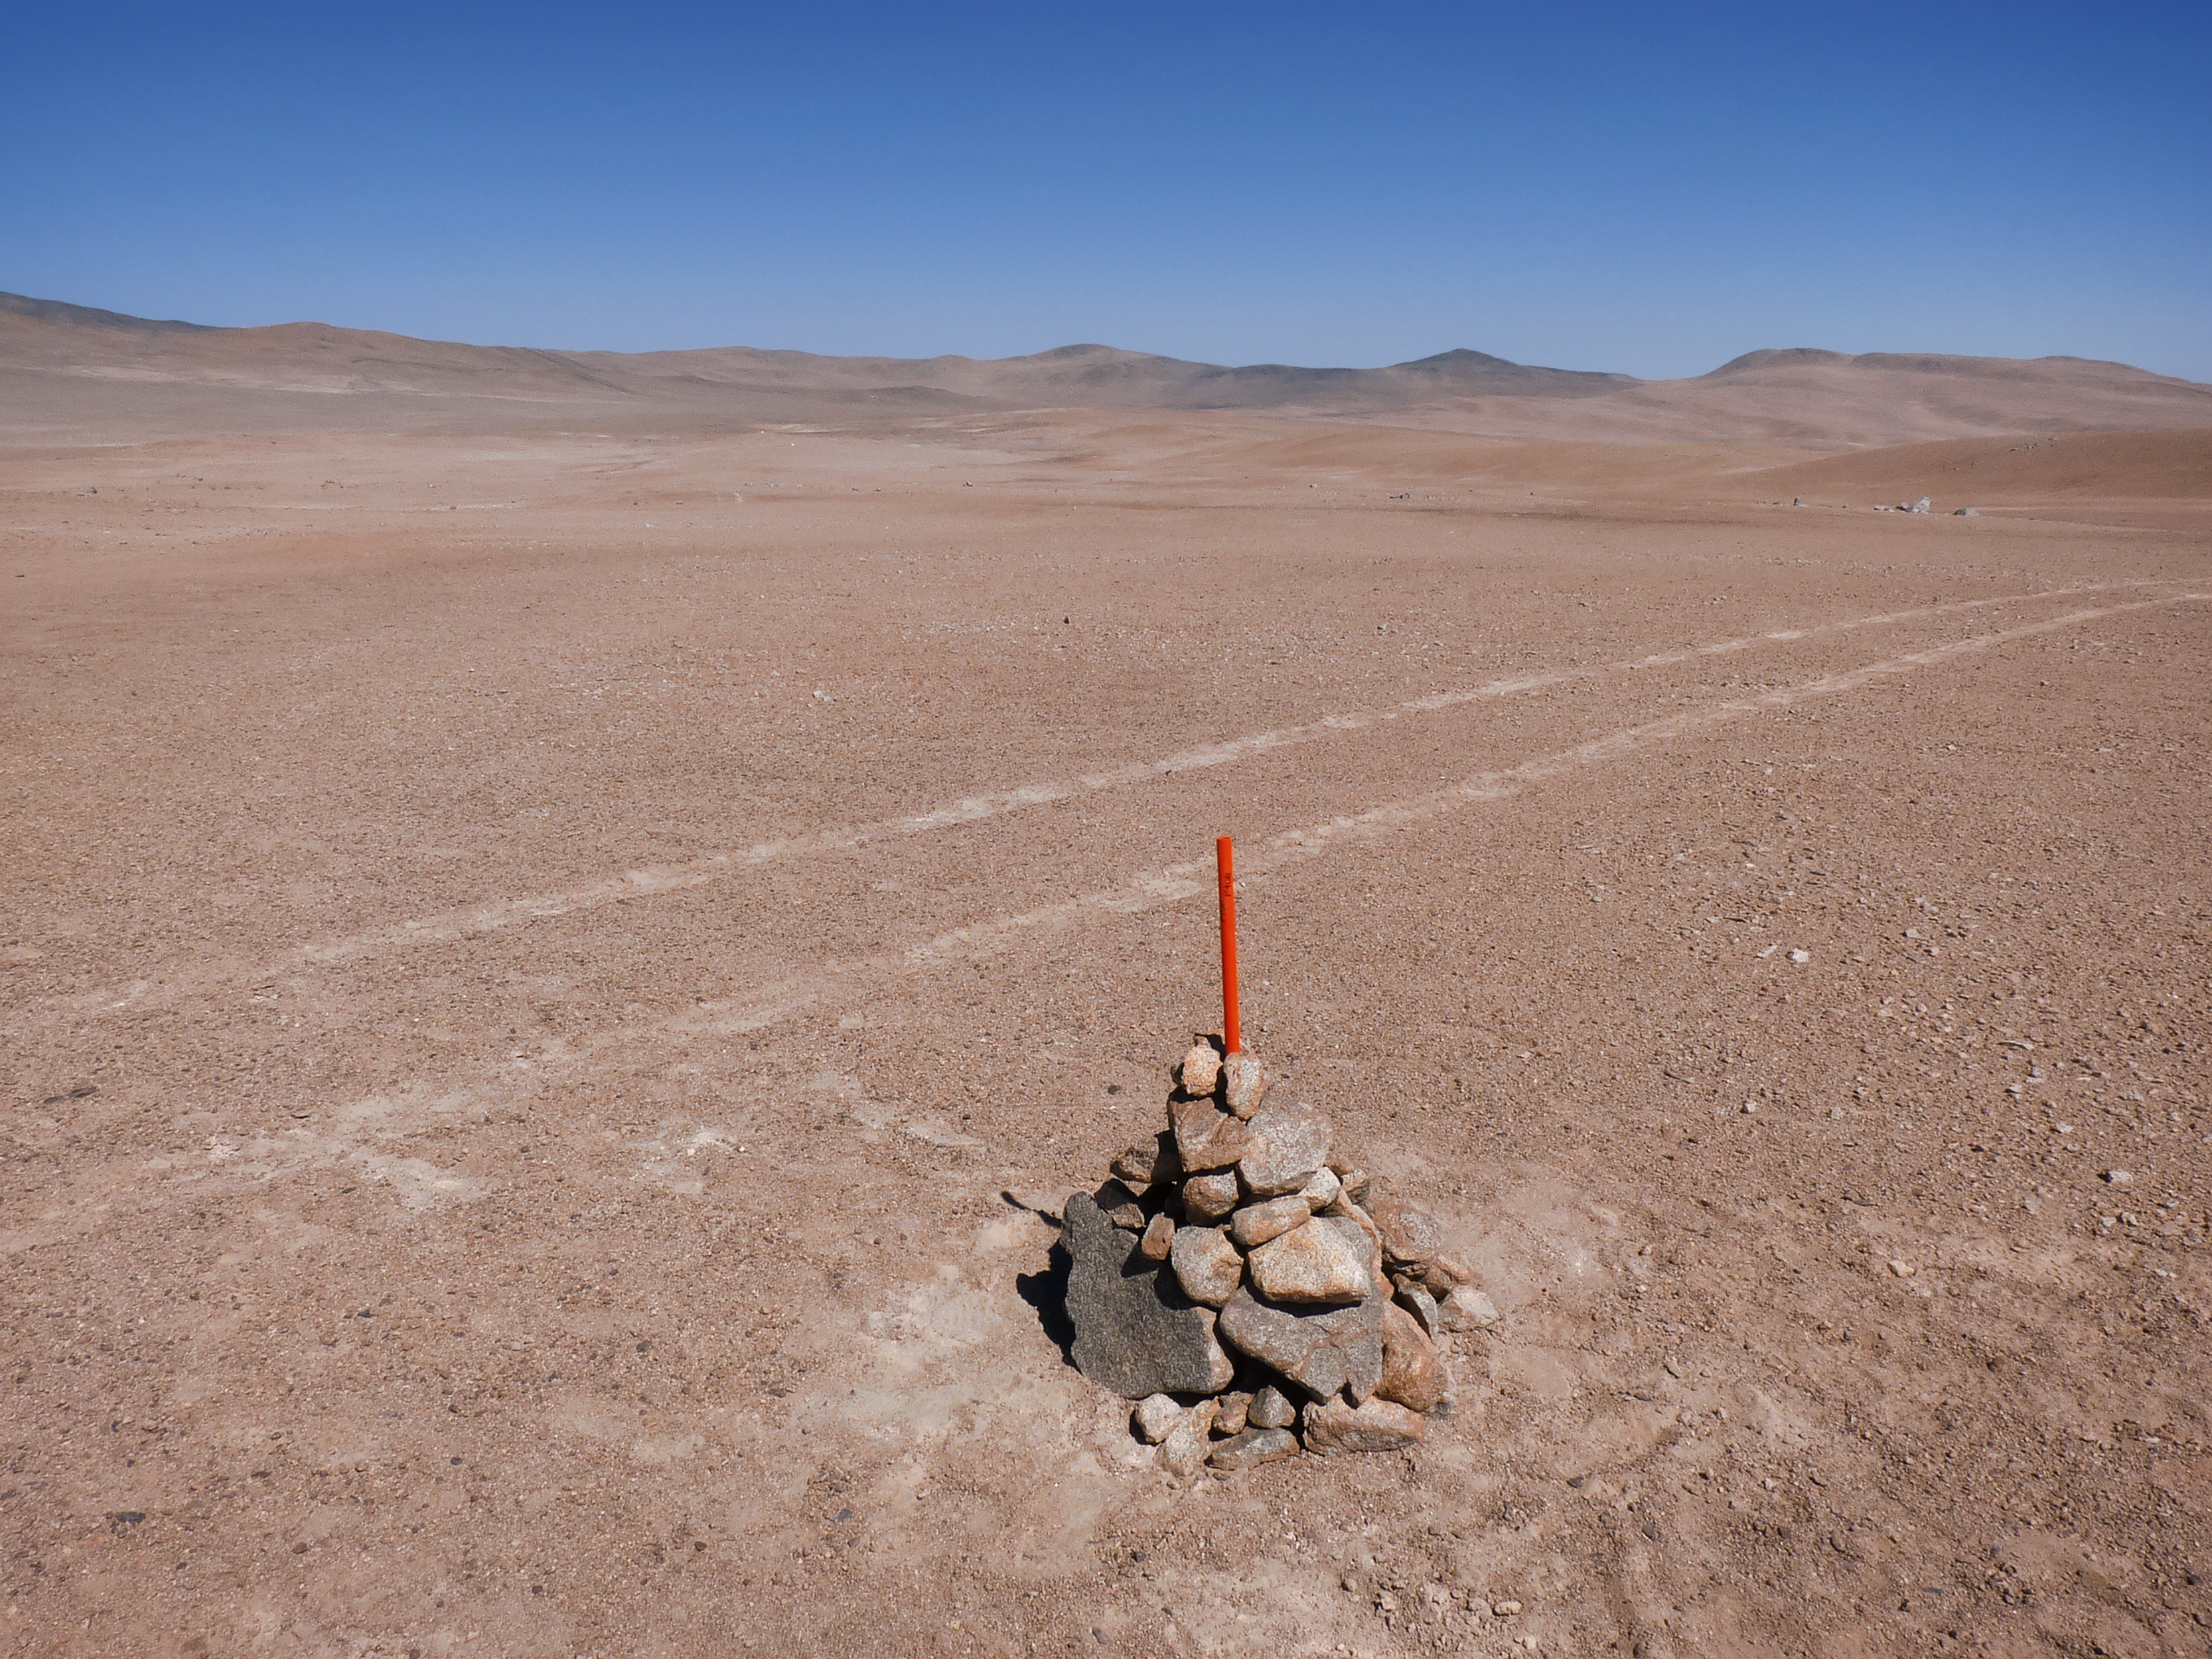

Plotting the layout

Signs of progress toward construction are beginning to pop up around CTA’s southern hemisphere site at ESO's Paranal Observatory in Chile. Piles of stones serve as makeshift markers for the future homes of CTA telescopes.

Credit: ESO